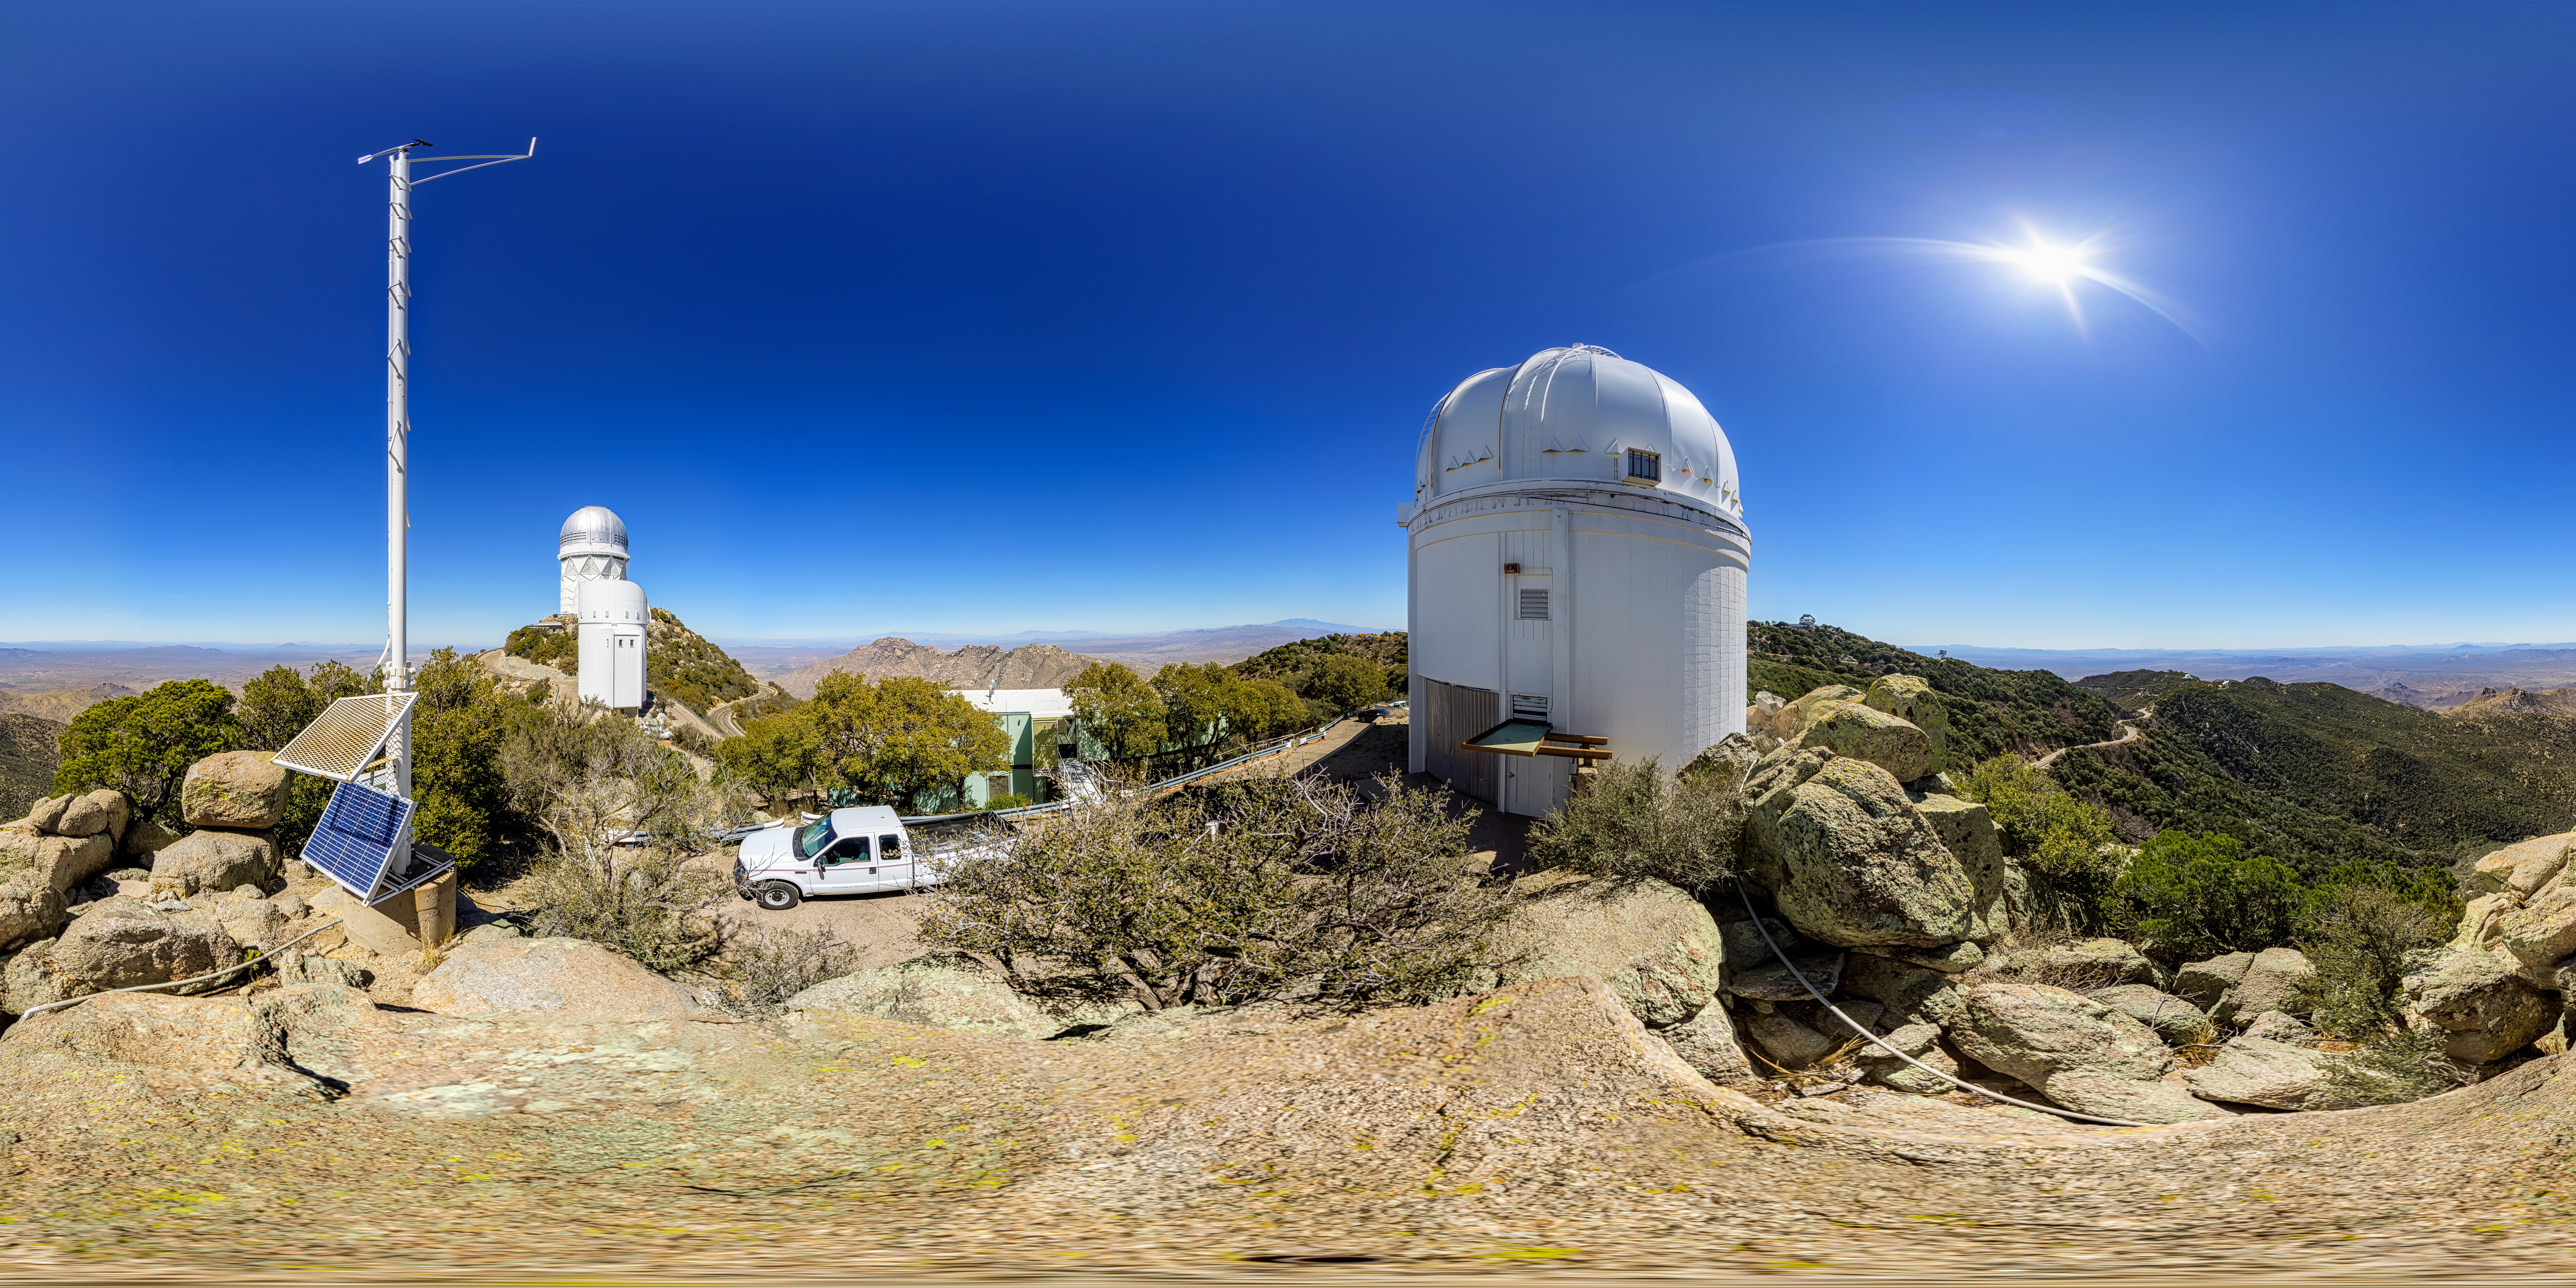

UA 0.9-meter Spacewatch Telescope 360 Panorama

A 360 panorama view of the UA 0.9-meter Spacewatch Telescope at Kitt Peak National Observatory (KPNO), a Program of NSF NOIRLab.

A fulldome version of this image can be found here.

Credit: KPNO/NOIRLab/NSF/AURA/P. Horálek